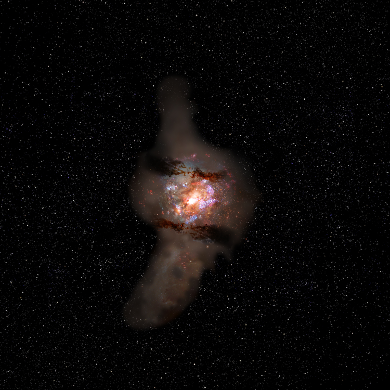

Artist impression II

Artist's impression of what the "metropolitan area" will become tens of millions of years after the observed time.

Credit: NAOJ